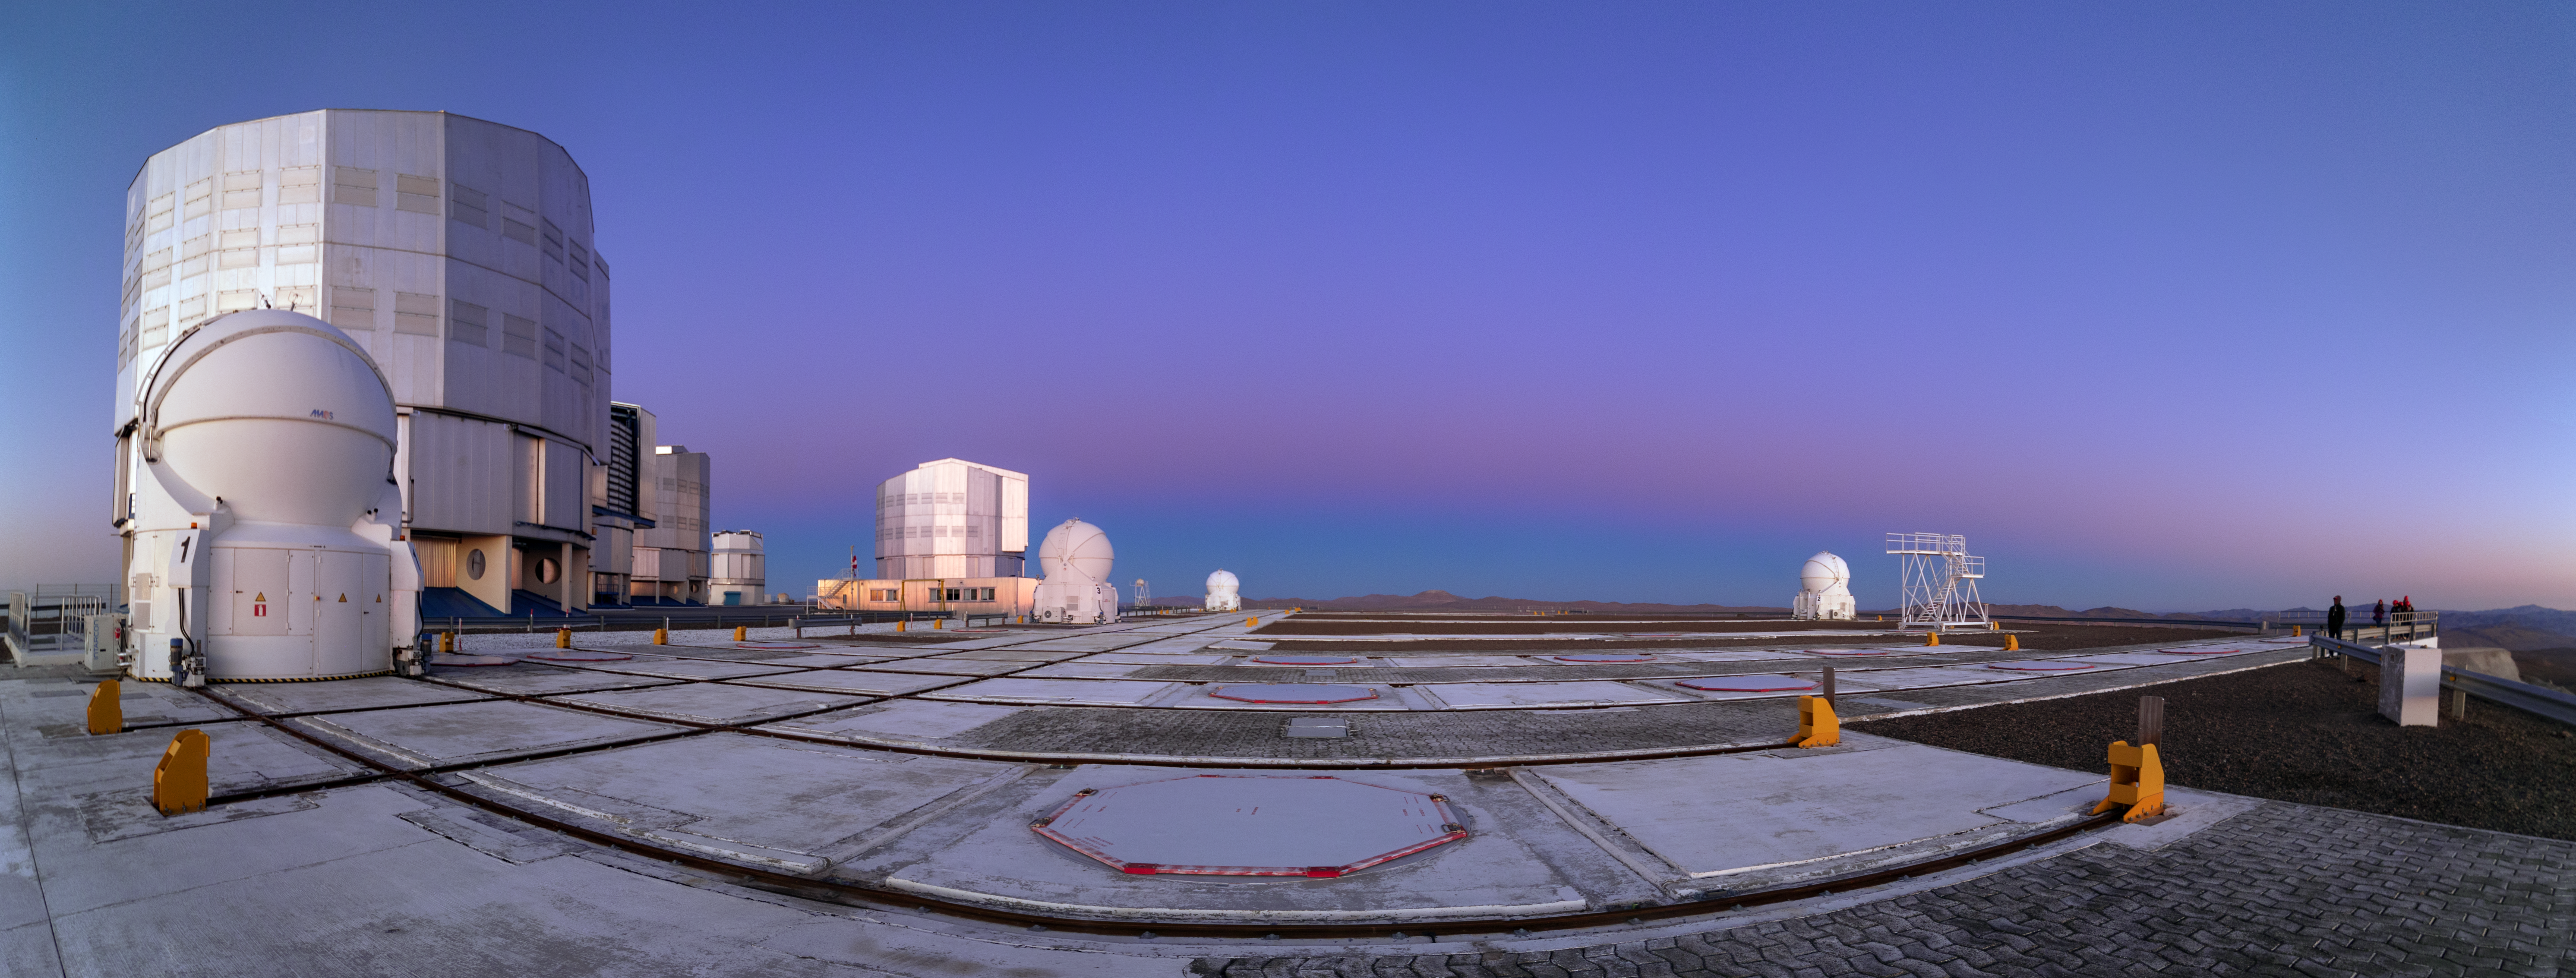

Belt of Venus

An effect known as the Belt of Venus lights up the sky with a pink glow at the Paranal Observatory in Chile.

Credit: P. Horálek/ESO